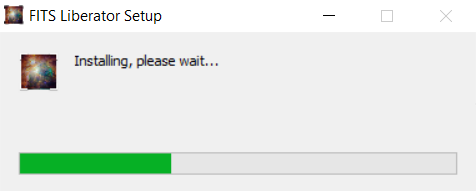

FITS Liberator installation on Windows

FITS Liberator installation on WOndows screenshot.

Credit: NOIRLab